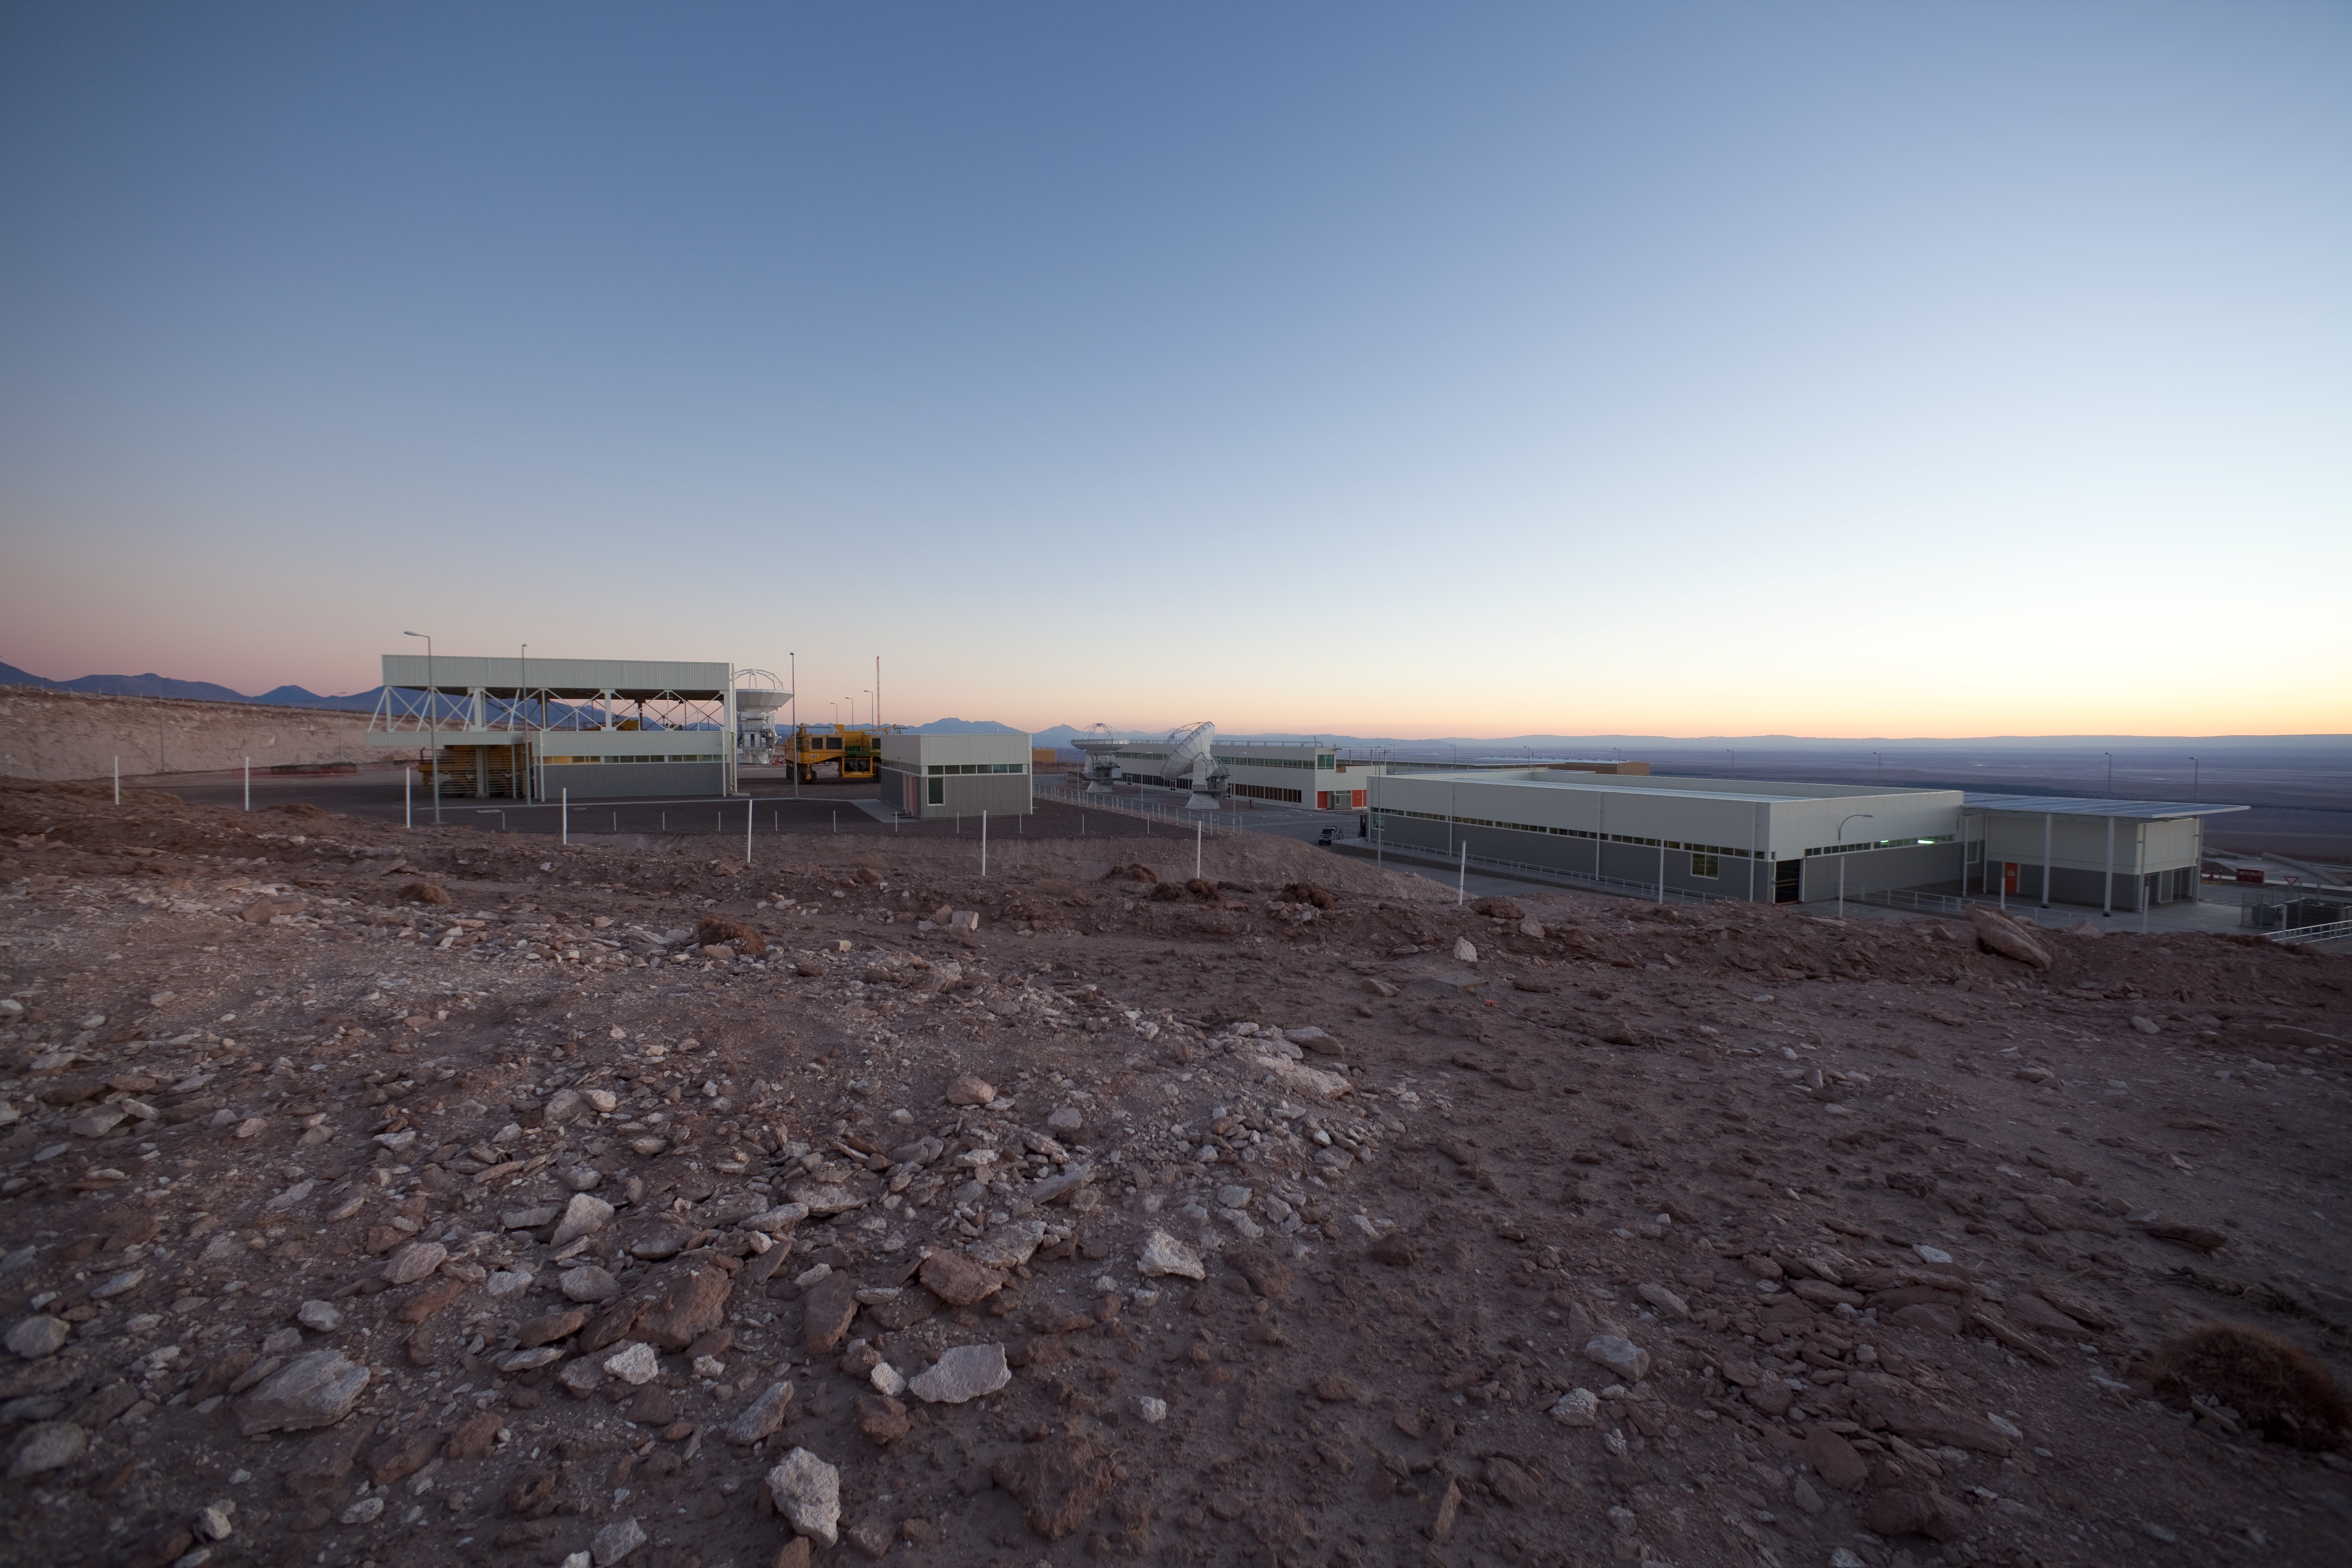

ALMA OSF after sunset

View of the Operational Support Facility after sunset.

Credit: ALMA (ESO/NAOJ/NRAO)